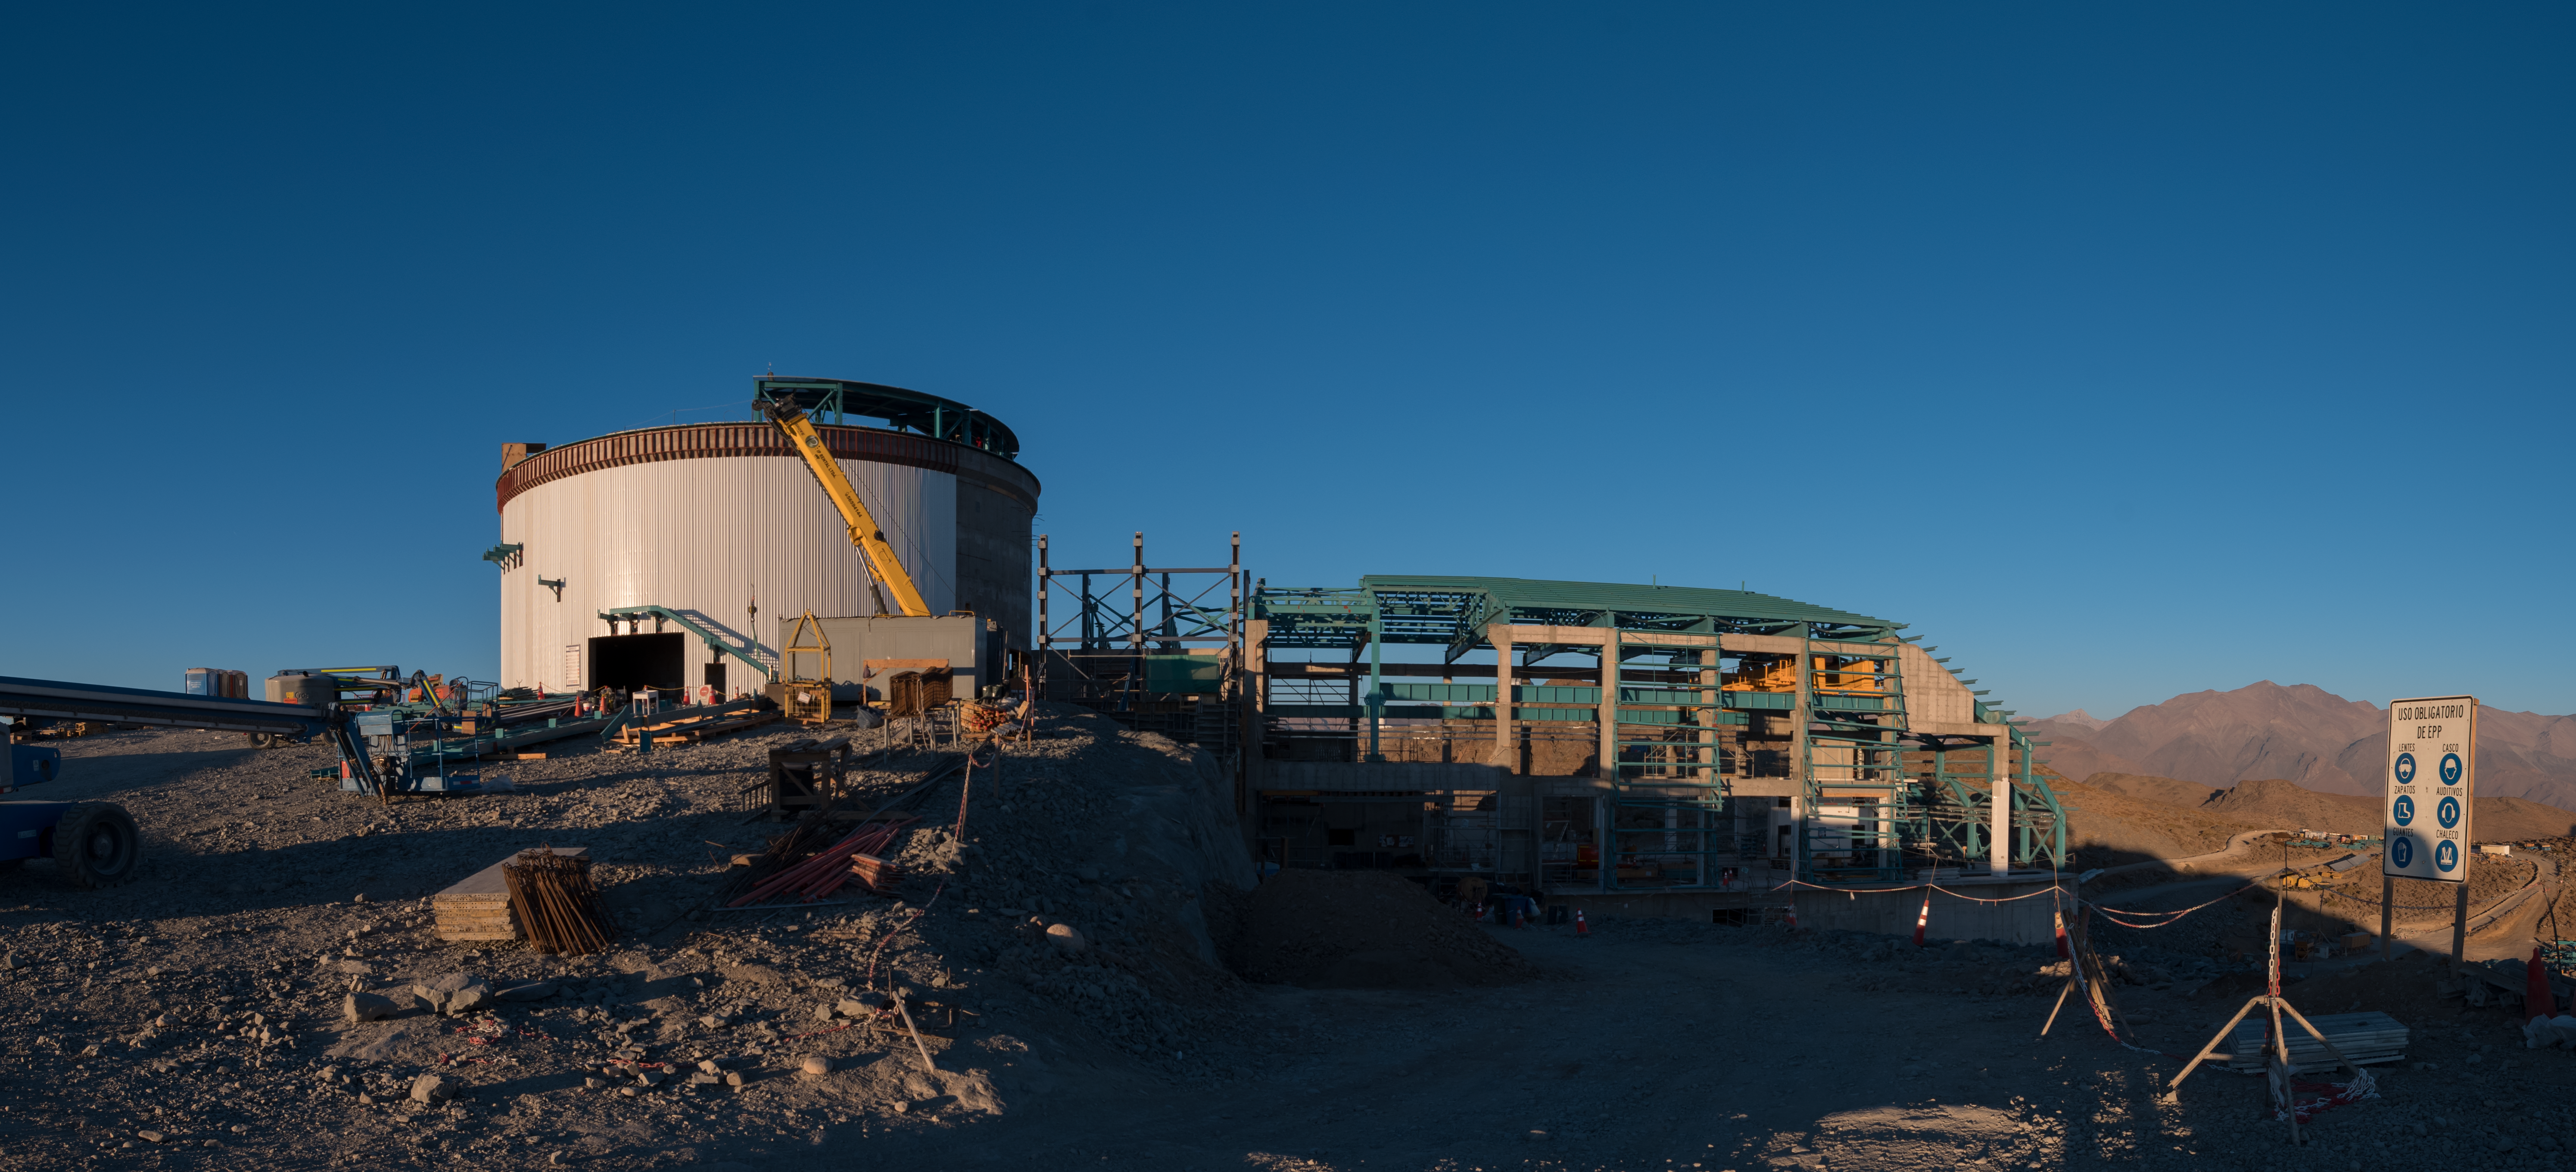

Summit Multimedia Visit 2017

In March 2017 a multimedia team visited Cerro Pachón to document LSST Facility construction. More details are at https://www.lsst.org/news/cerro-pach%C3%B3n-goes-hollywood.

Credit: M. Park/Inigo Films/Rubin Observatory/ NSF/ AURA